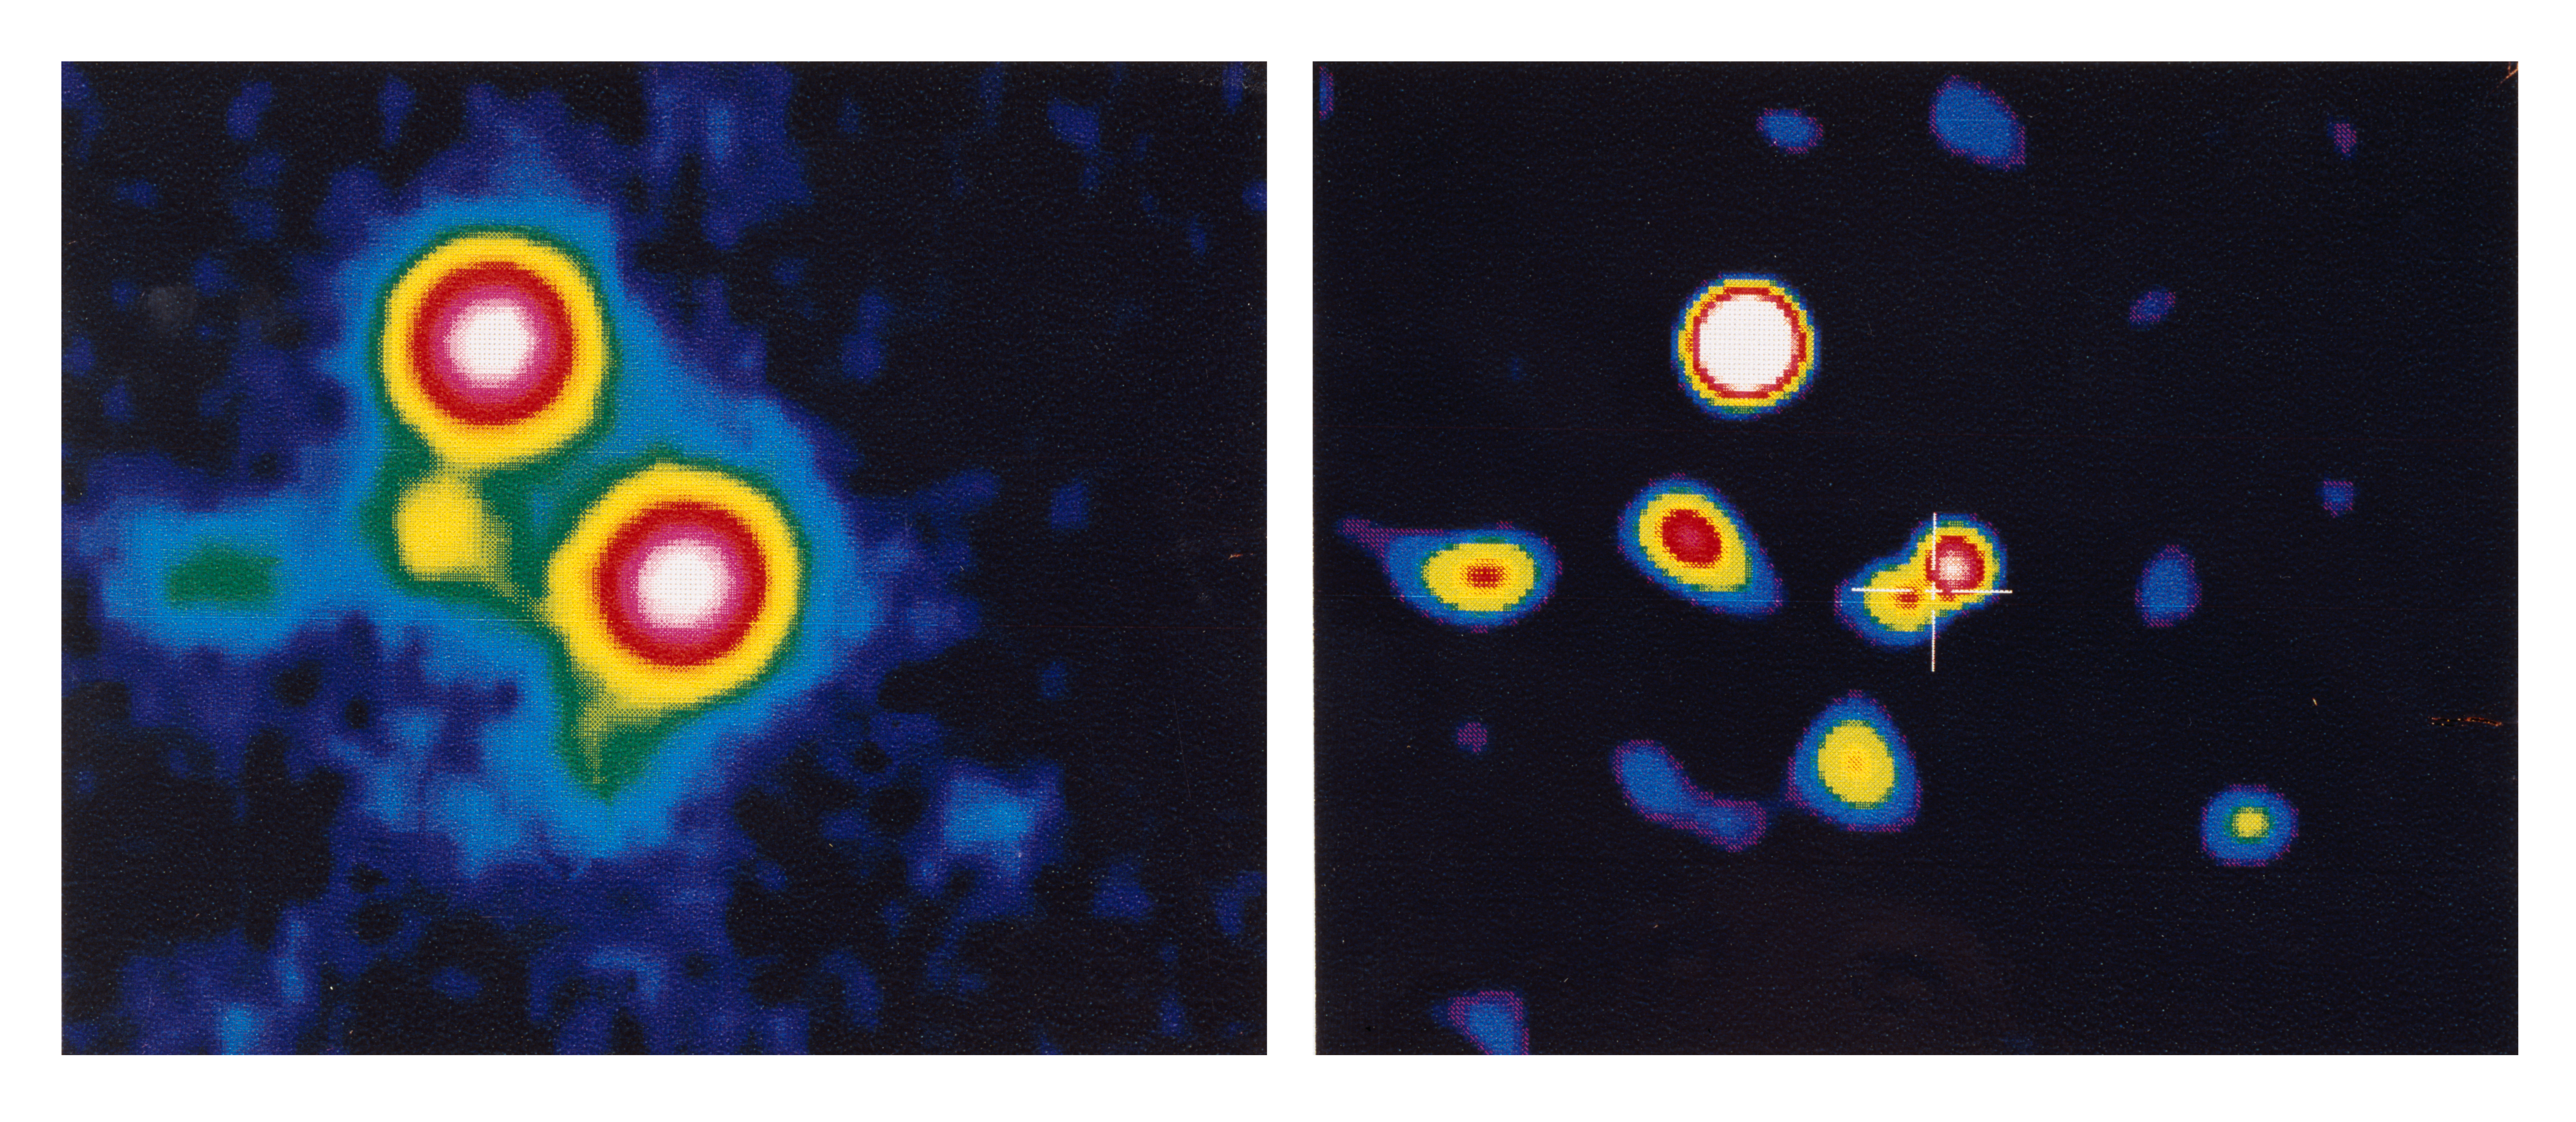

First optical image of the Galactic Centre

This photo shows the first optical image of the Galactic Centre, the enigmatic region at the centre of our galaxy, the Milky Way. It was obtained with the EFOSC II instrument at the ESO New Technology Telescope (NTT).

Credit: ESO